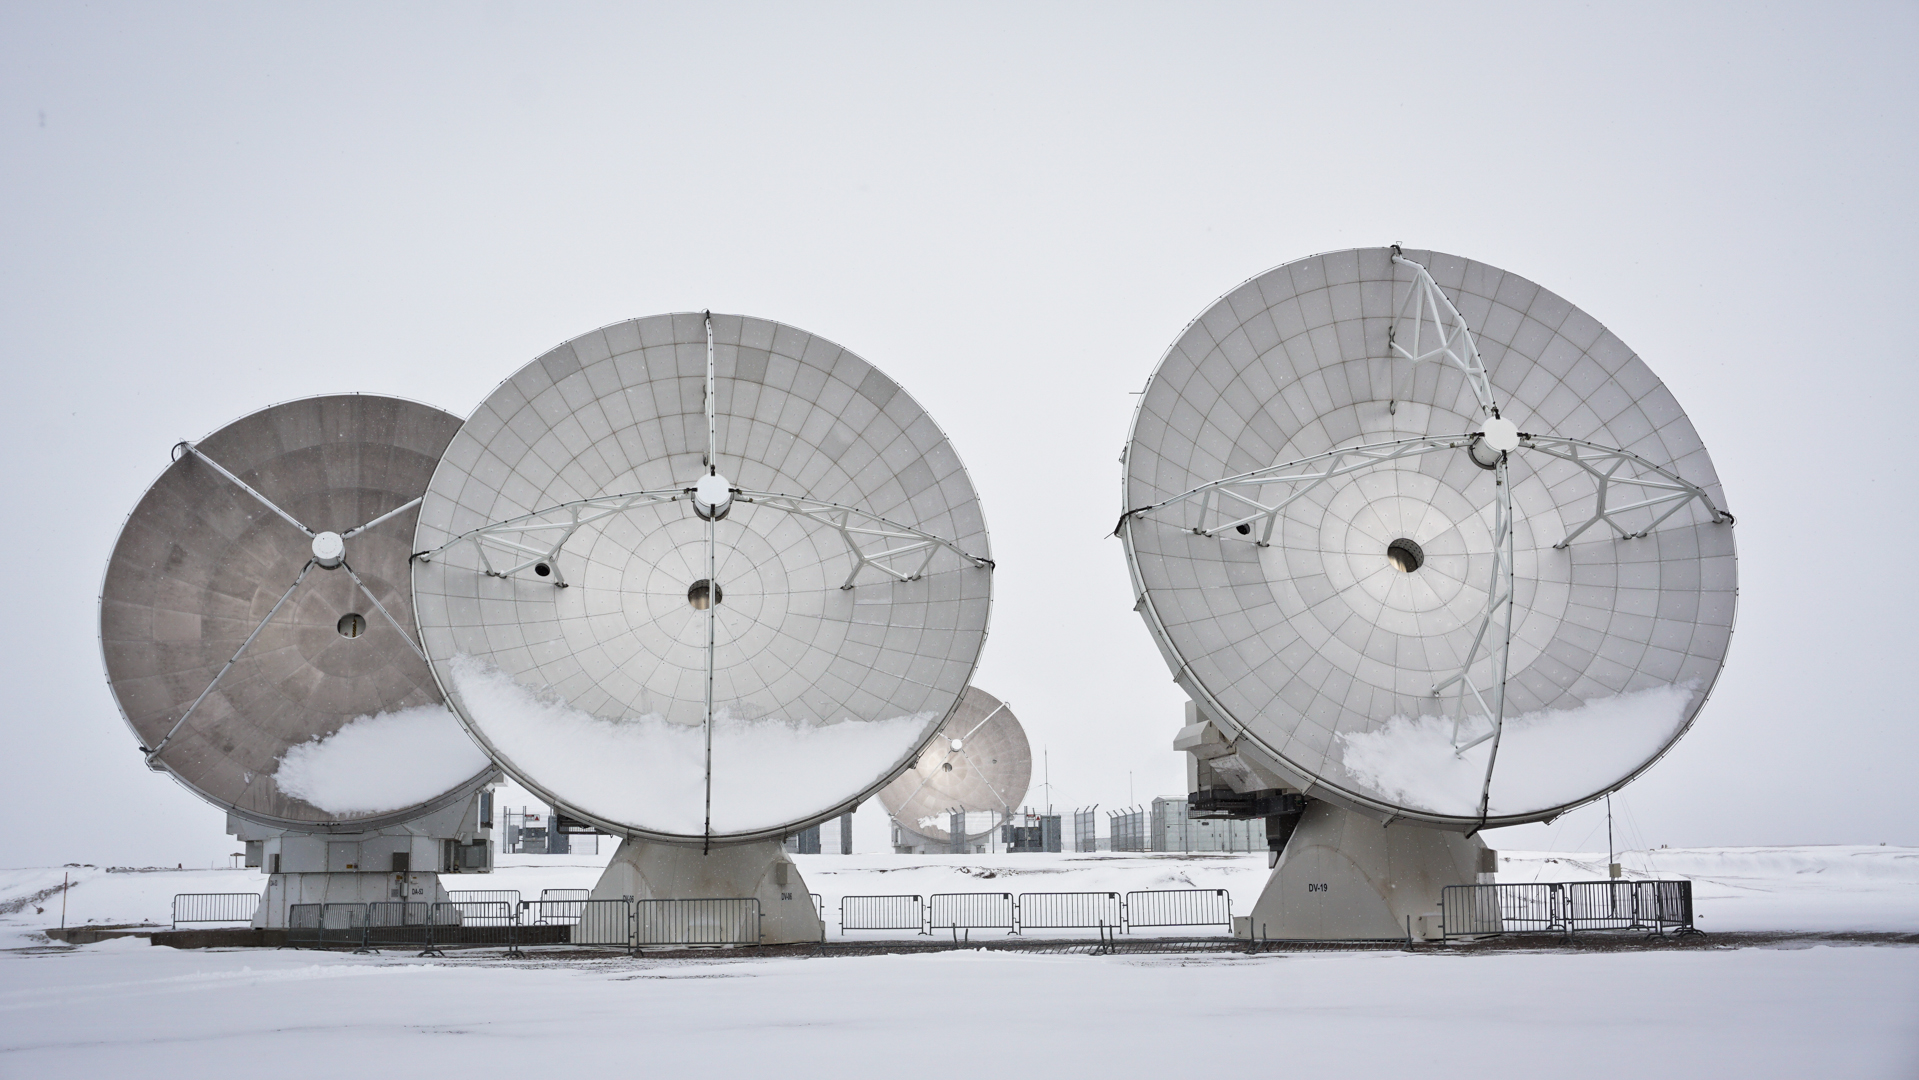

Snowy day

Antennas covered with some snow at the Chajnantor Plateau.

Credit: Pablo Carrillo (ESO/NAOJ/NRAO)